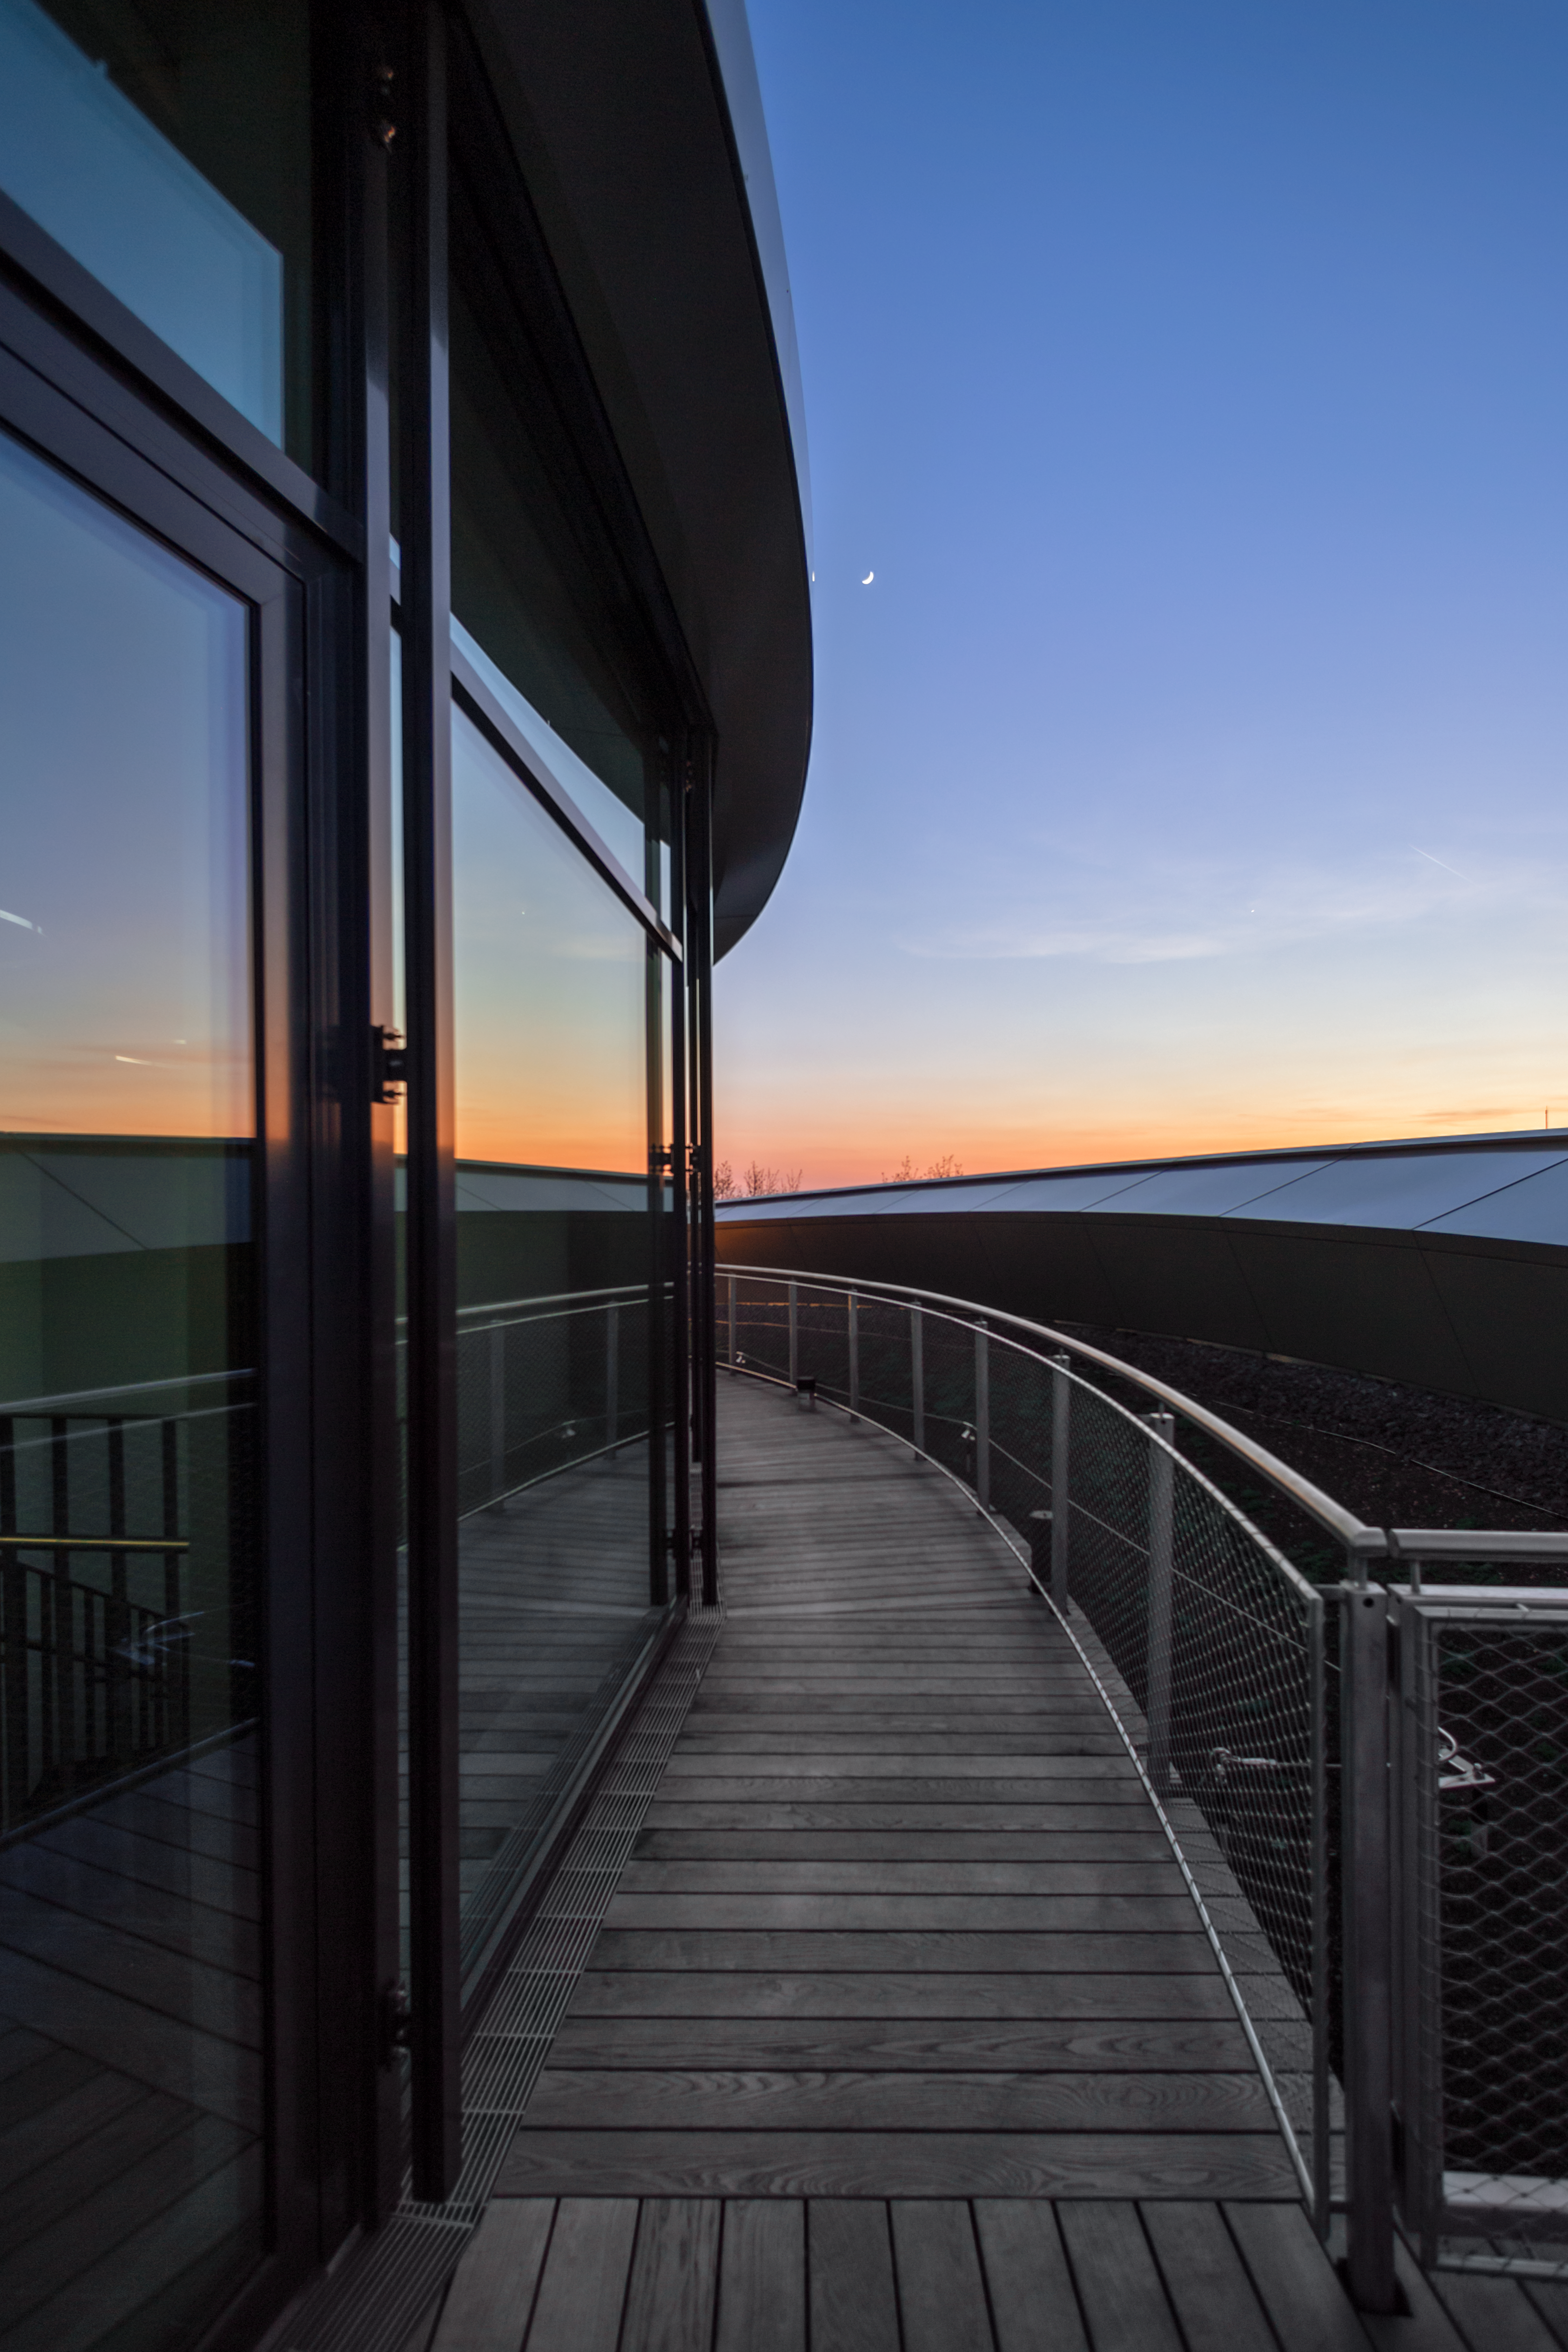

Pathway to sunset

This image shows a view of the Rooftop Terrace of the ESO Supernova Planetarium & Visitor Centre with the path leading towards a sunset. A crescent Moon is also making a guest appearance in the evening sky.

Credit: ESO/P. Horálek